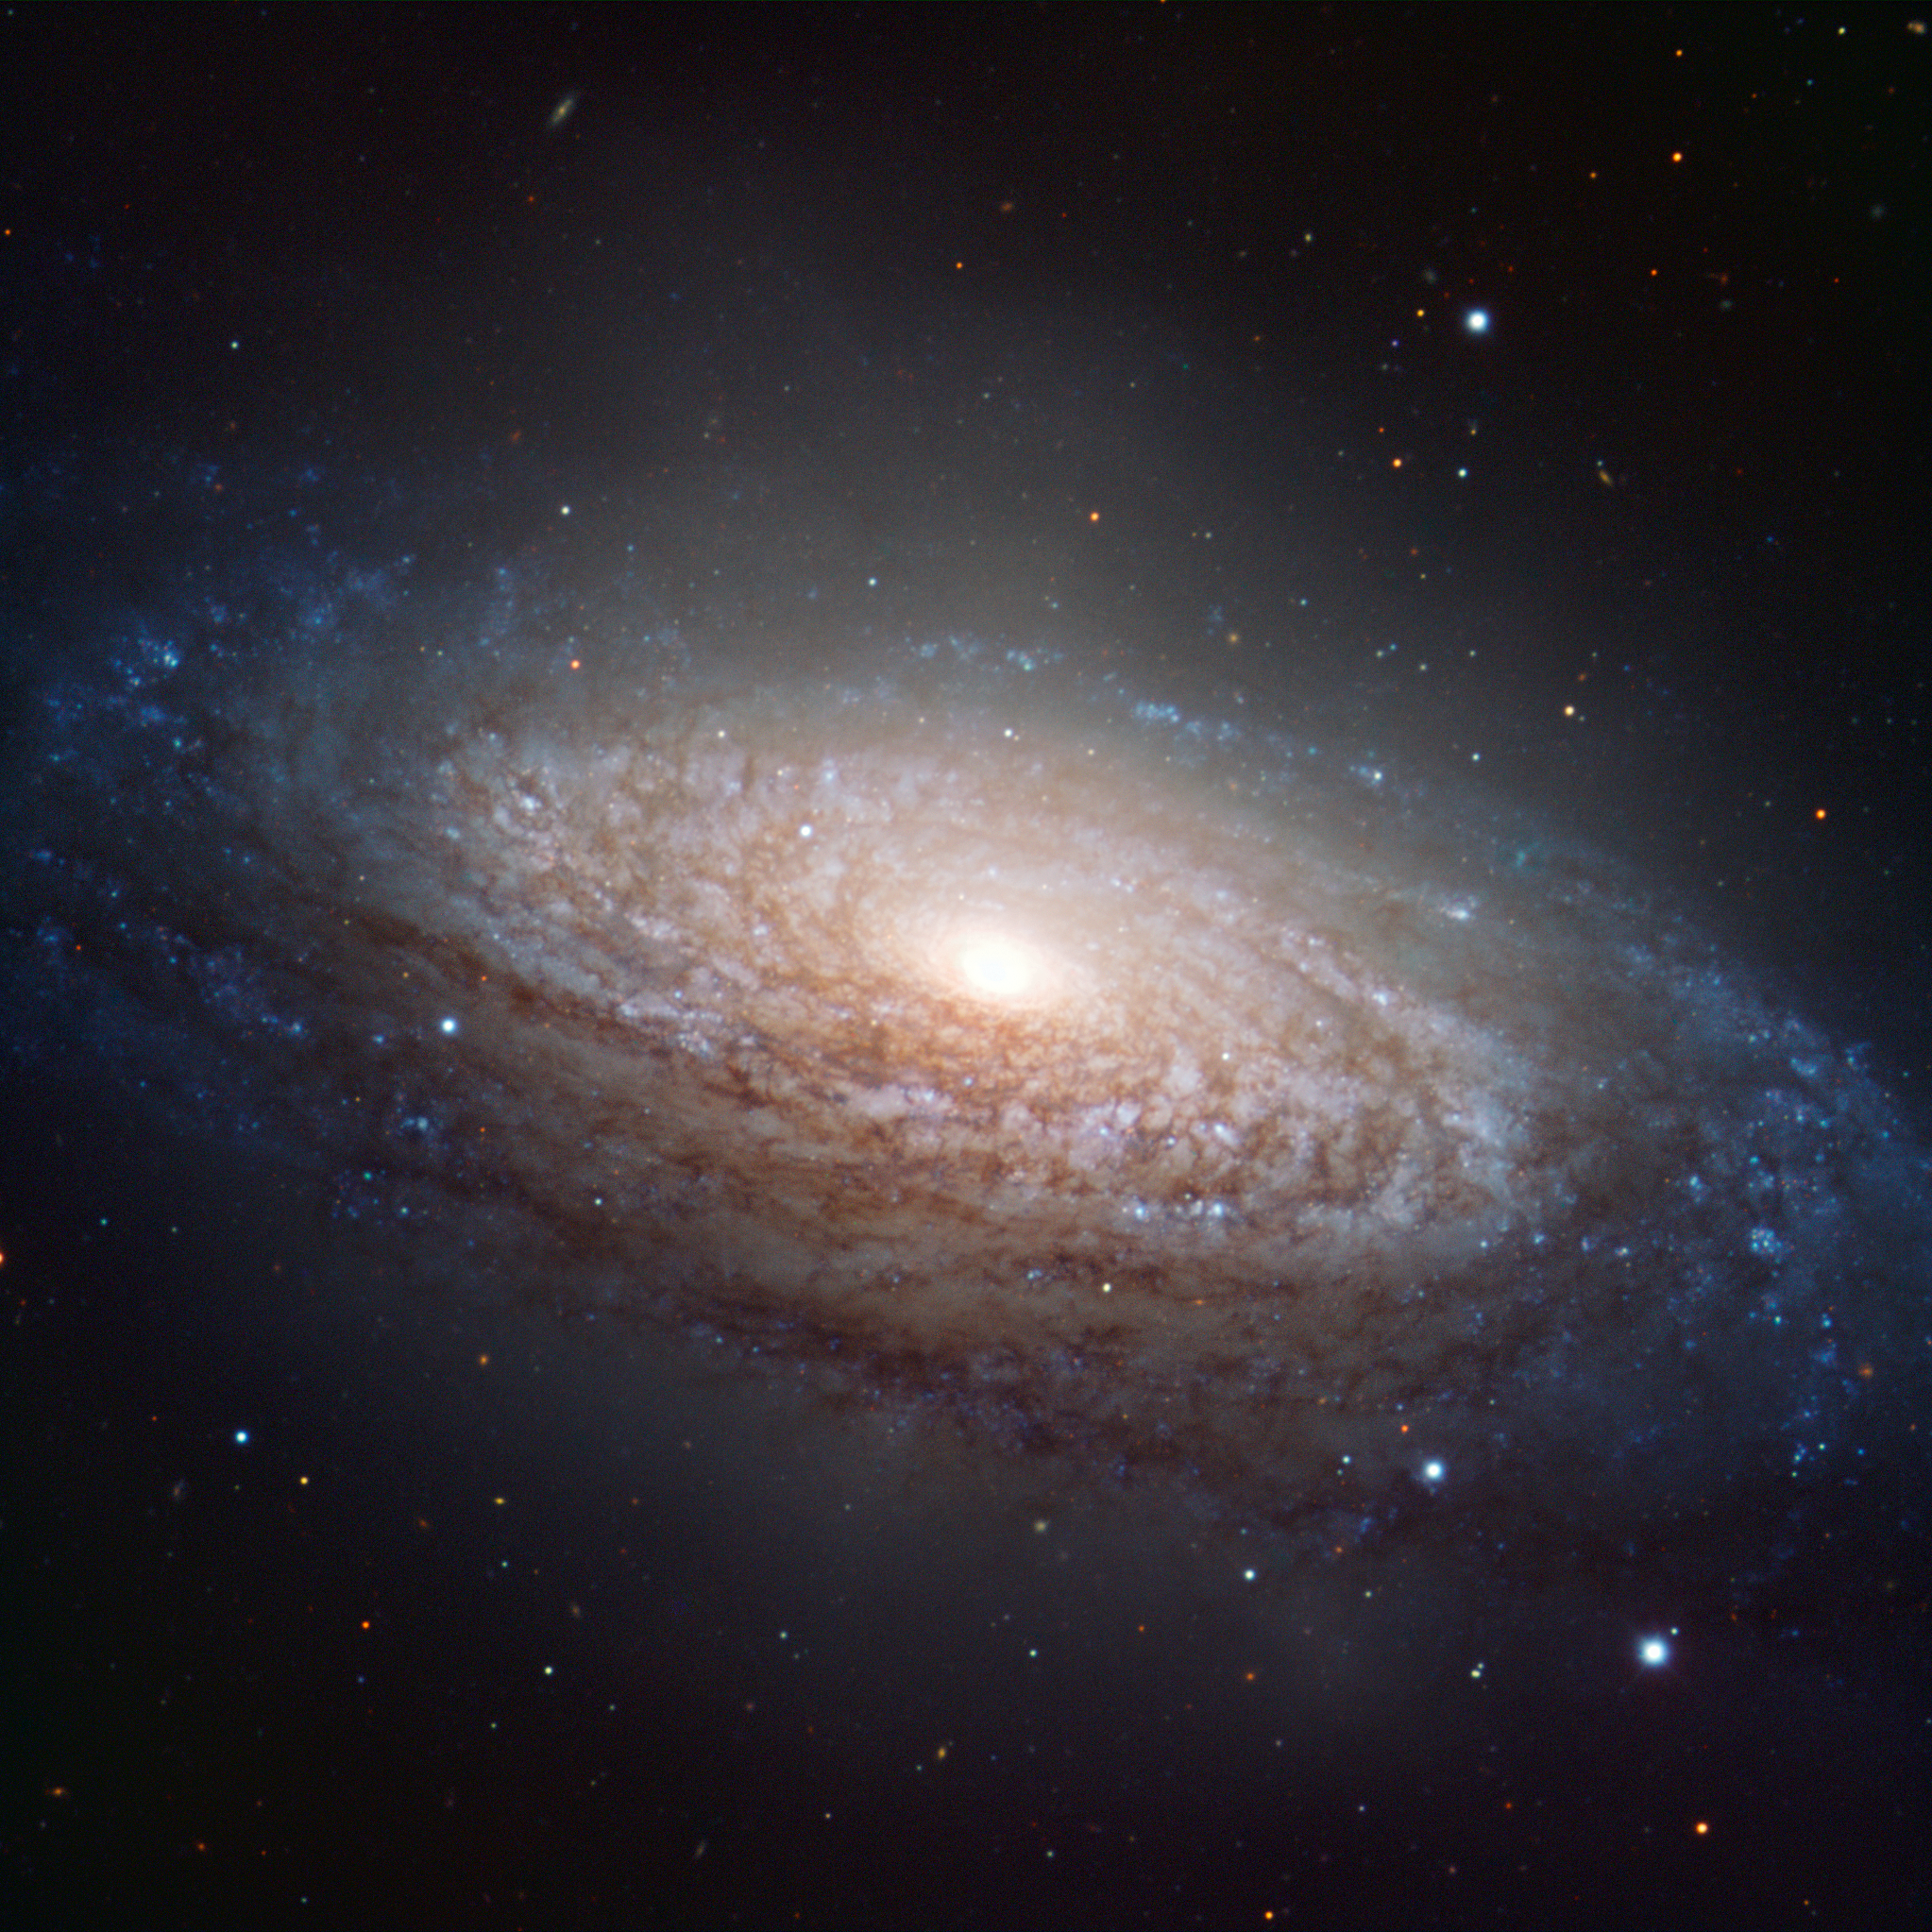

A spiral galaxy in Leo

This picture of the nearby galaxy NGC 3521 was taken using the FORS1 instrument on ESO’s Very Large Telescope, at the Paranal Observatory in Chile. The large spiral galaxy lies in the constellation of Leo (The Lion), and is only 35 million light-years distant. This picture was created from exposures taken through three different filters that passed blue light, yellow/green light, and near-infrared light. These are shown in this picture as blue, green, and red, respectively.

Credit: ESO/O. Maliy